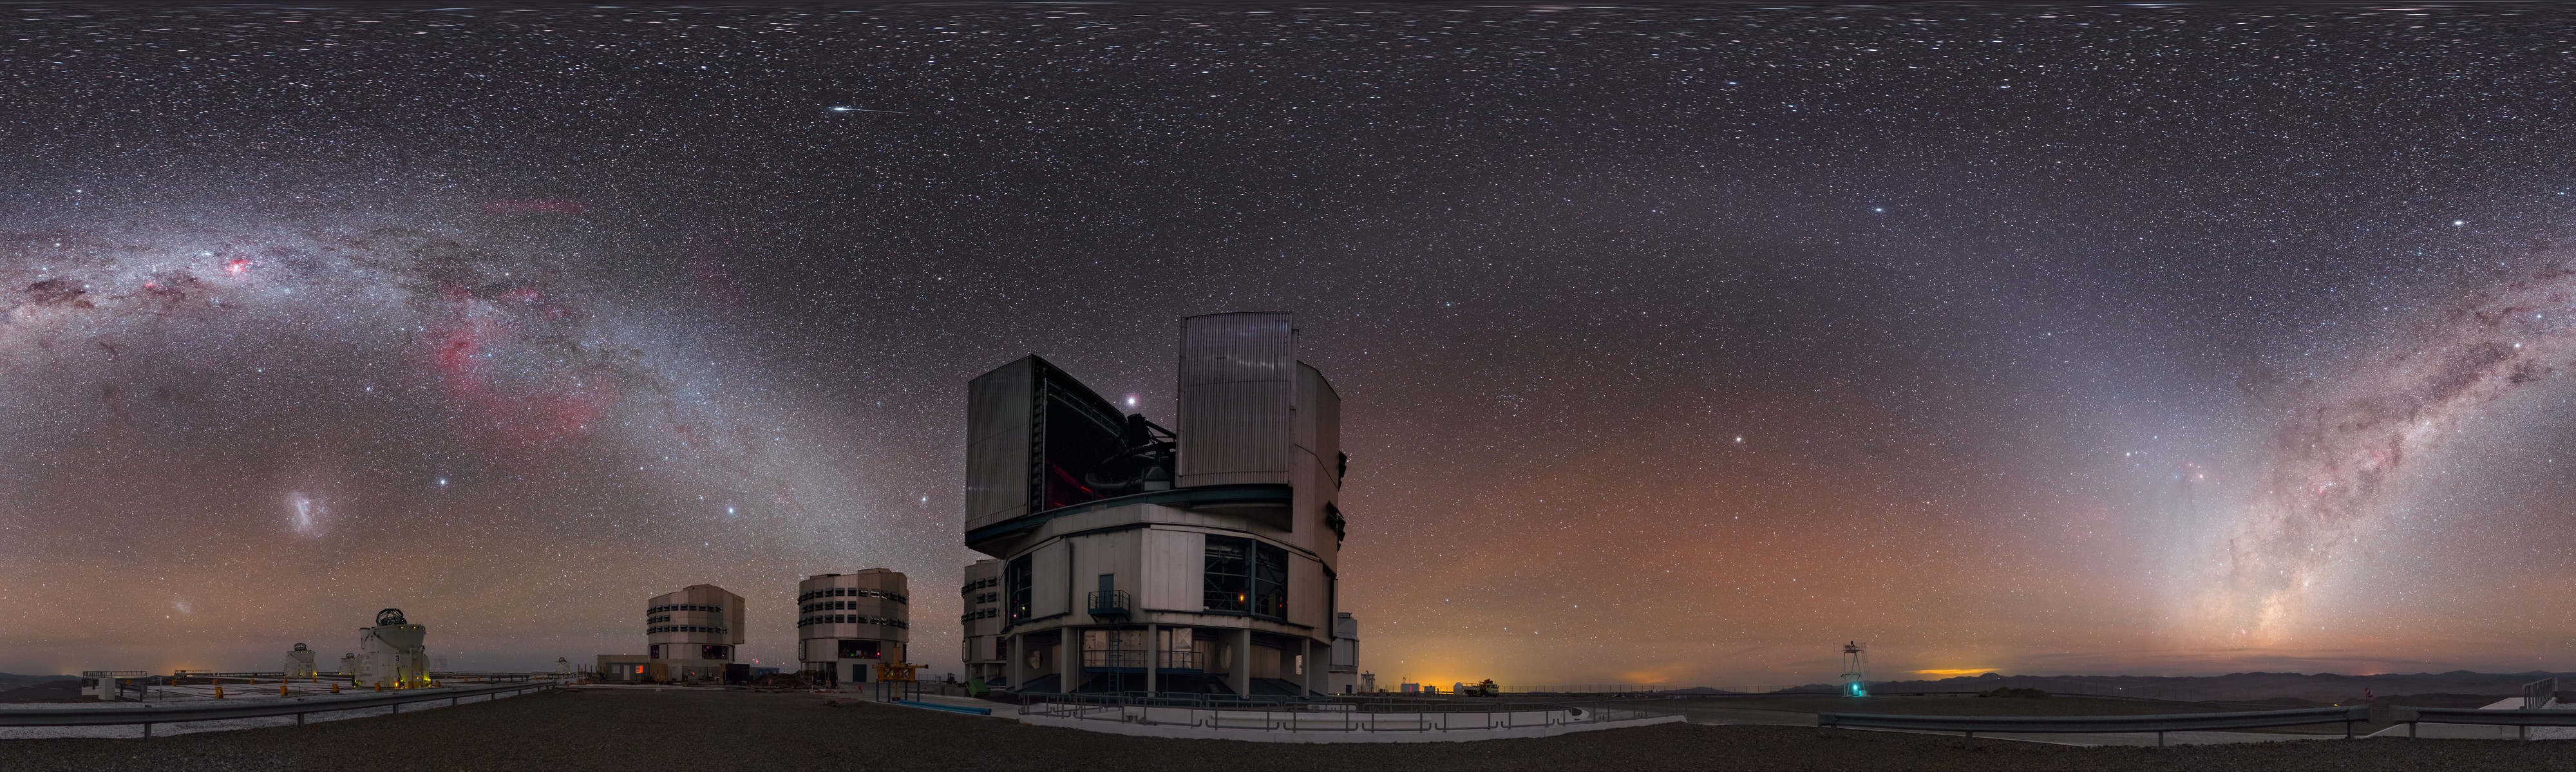

Night sky gems over the Very Large Telescope

The Milky Way arches over ESO's Very Large Telescope (VLT), located at Paranal Observatory in northern Chile, in this equirectangular panorama view. Many night sky gems are visible including the Large Magellanic Cloud and the planet Jupiter (just above the foreground 8.2-metre Unit Telescope).

Credit: P. Horálek/ESO